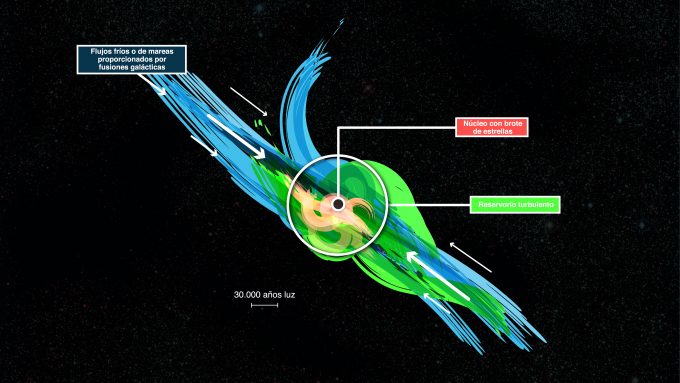

Gas falling into distant starburst galaxies

This cartoon shows how gas falling into distant starburst galaxies ends up in vast turbulent reservoirs of cool gas extending 30 000 light-years from the central regions. ALMA has been used to detect these turbulent reservoirs of cold gas surrounding similar distant starburst galaxies. By detecting CH+ for the first time in the distant Universe, this research opens up a new window of exploration into a critical epoch of star formation.

Credit: ESO/L. Benassi